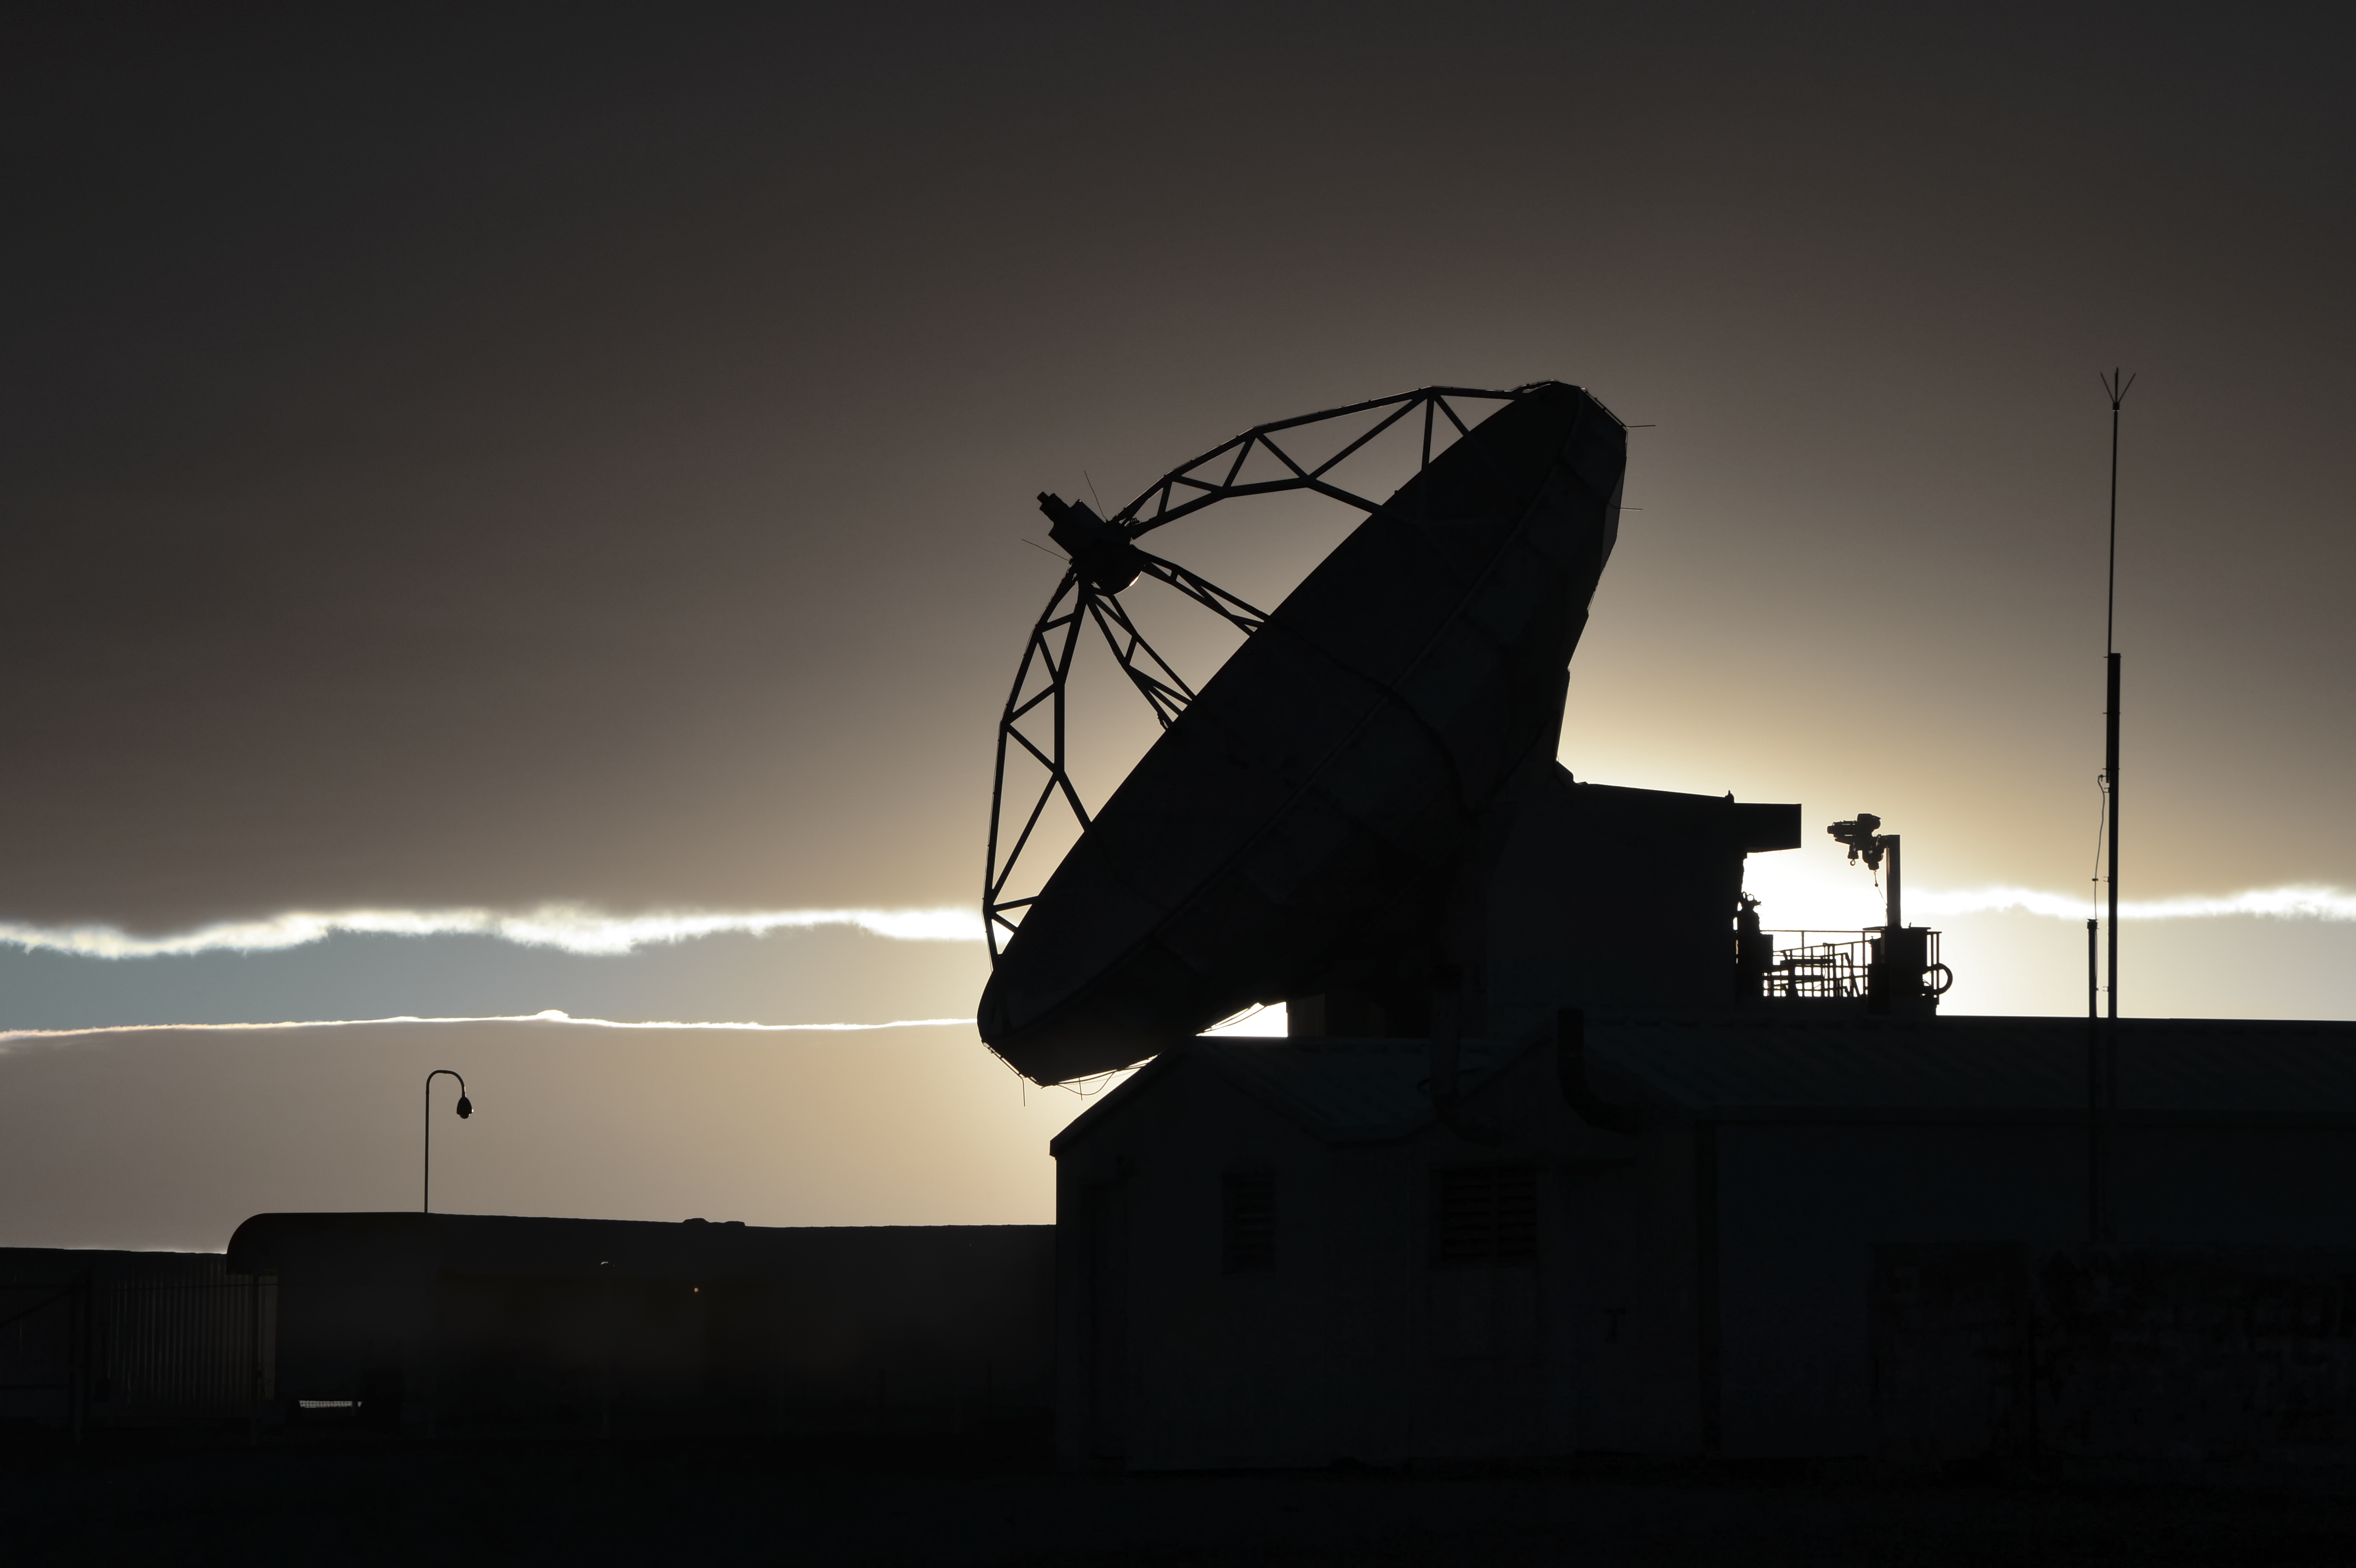

Sexy silhouette

This silhouette shows the Atacama Pathfinder Experiment (APEX) telescope at sunset.

Credit: C. Duran/ESO